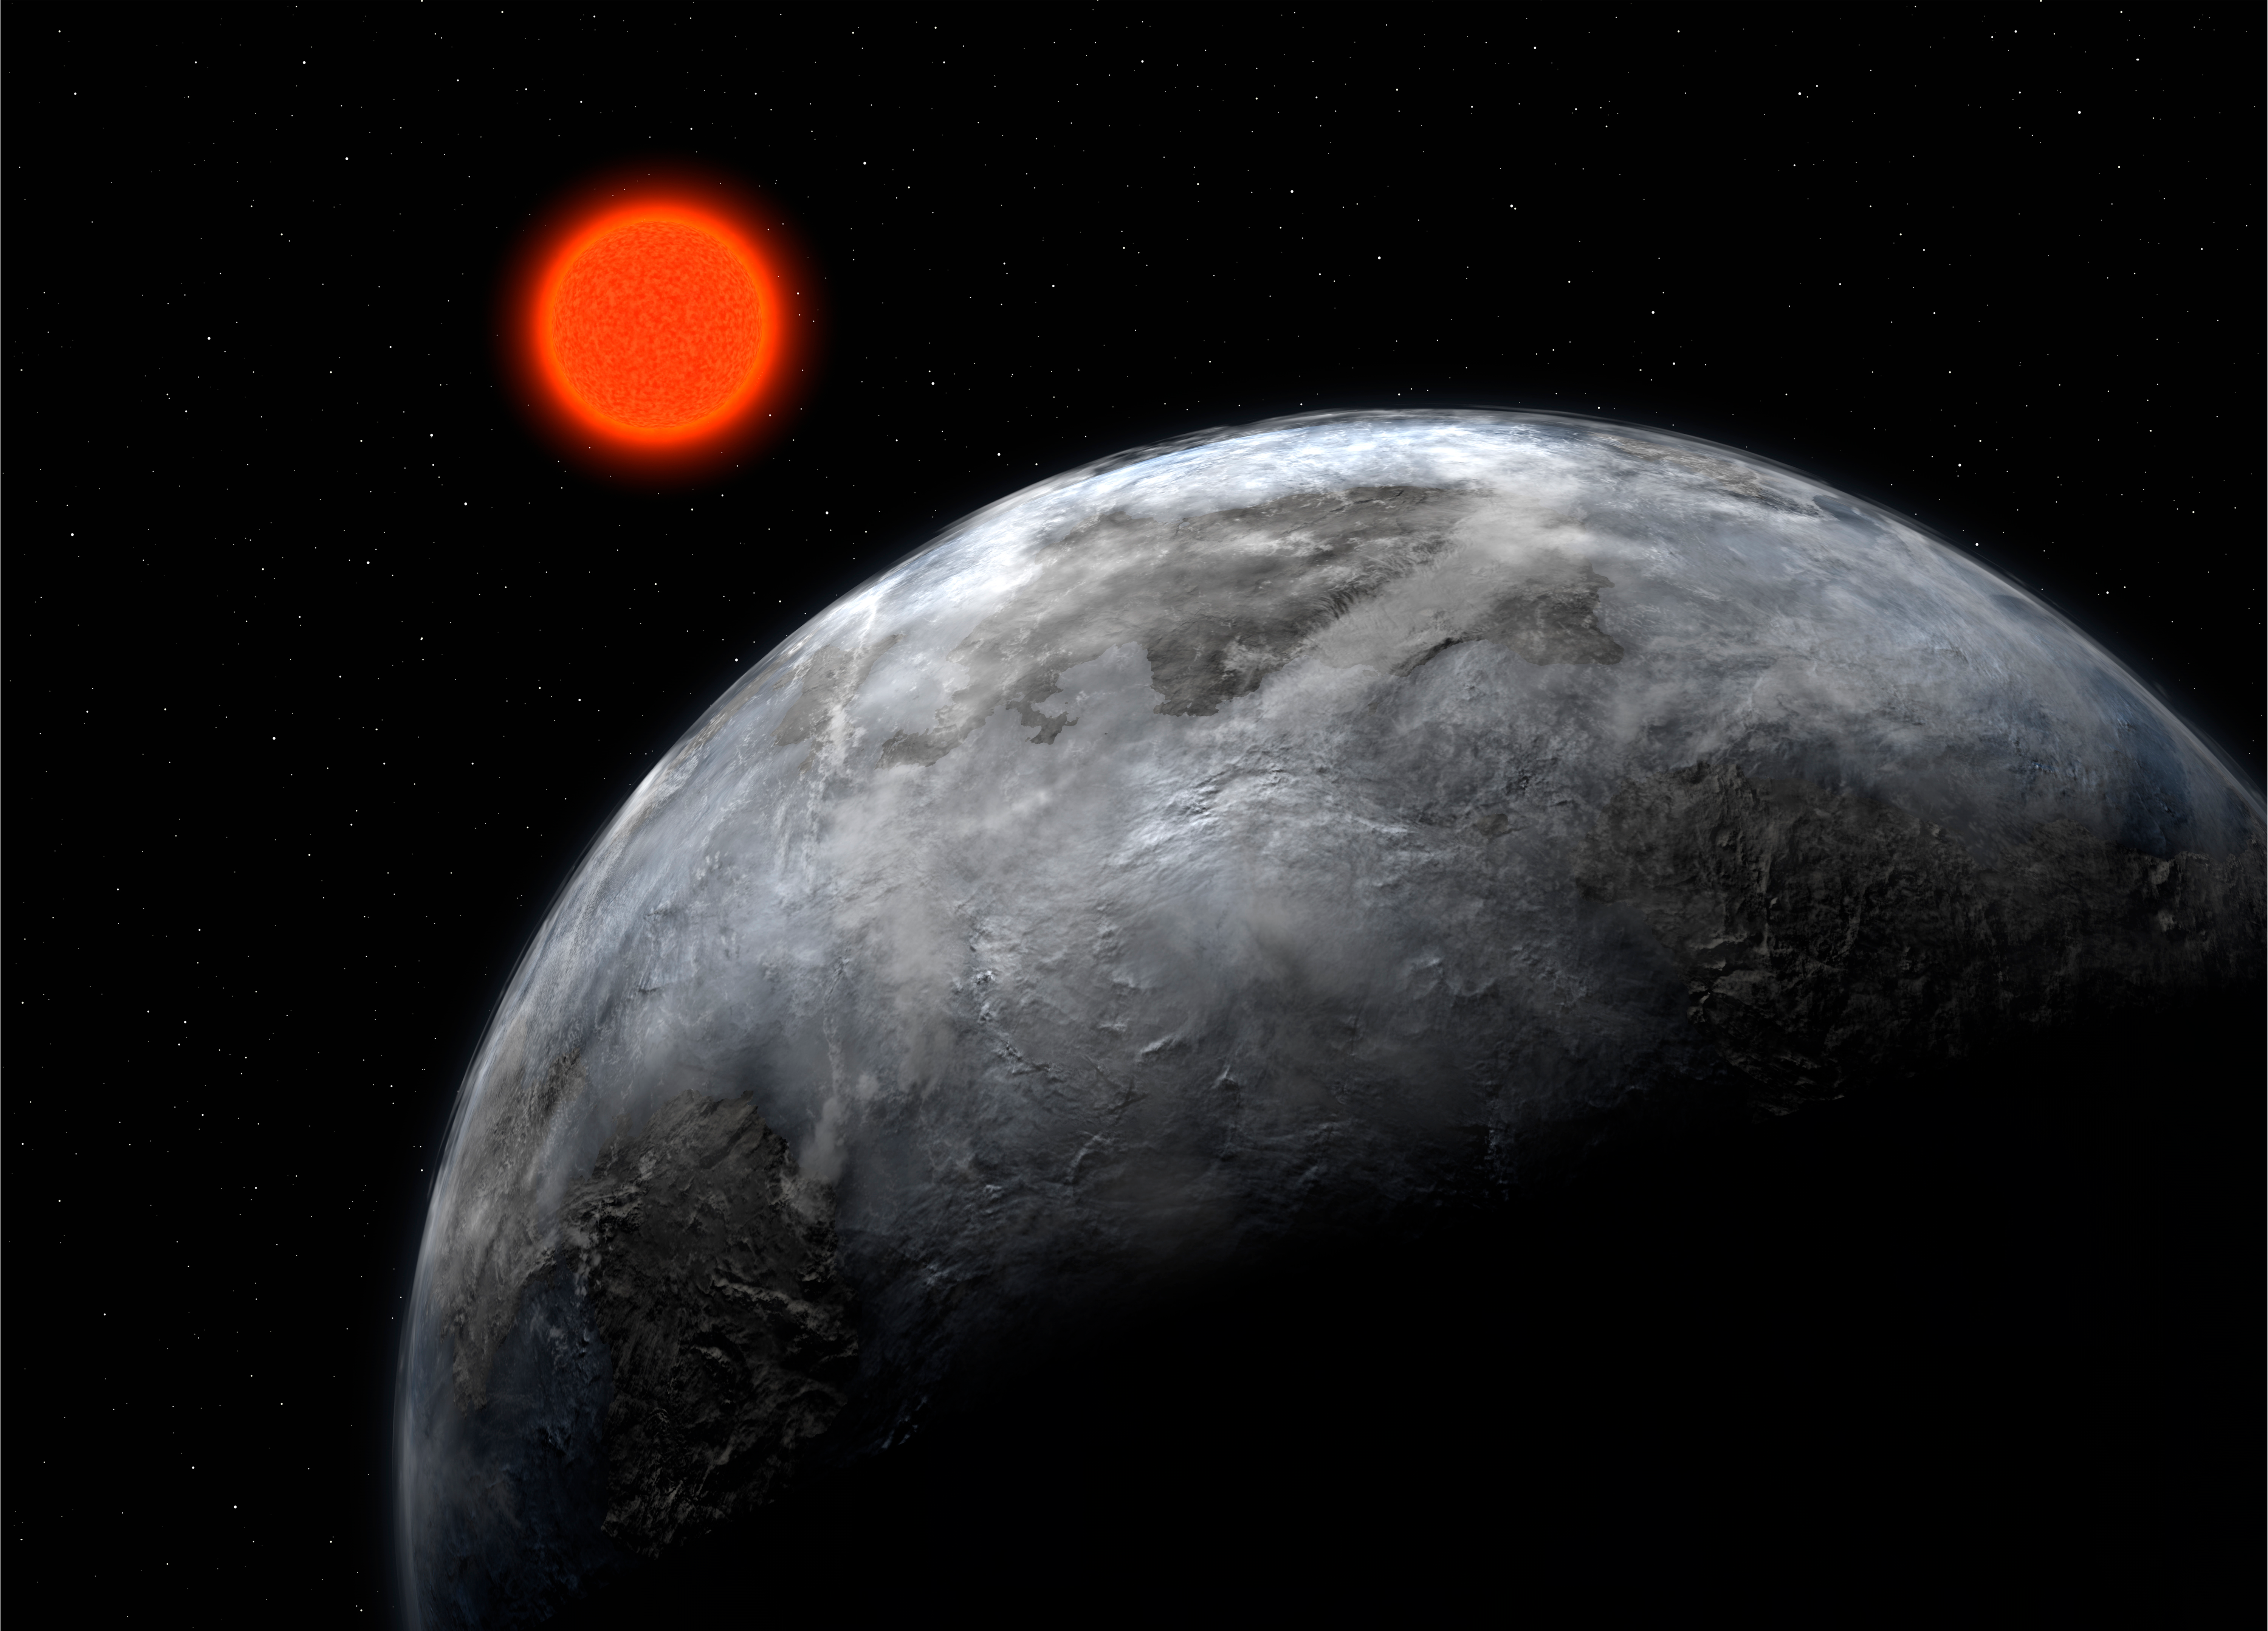

The Earth-like planet Gliese 581 c (artist's impression)

Artist's impression of the five-Earth mass planet, Gliese 581 c, found in the habitable zone around the red dwarf Gliese 581, with the instrument HARPS on the ESO 3.6-metre telescope.

Credit: ESO